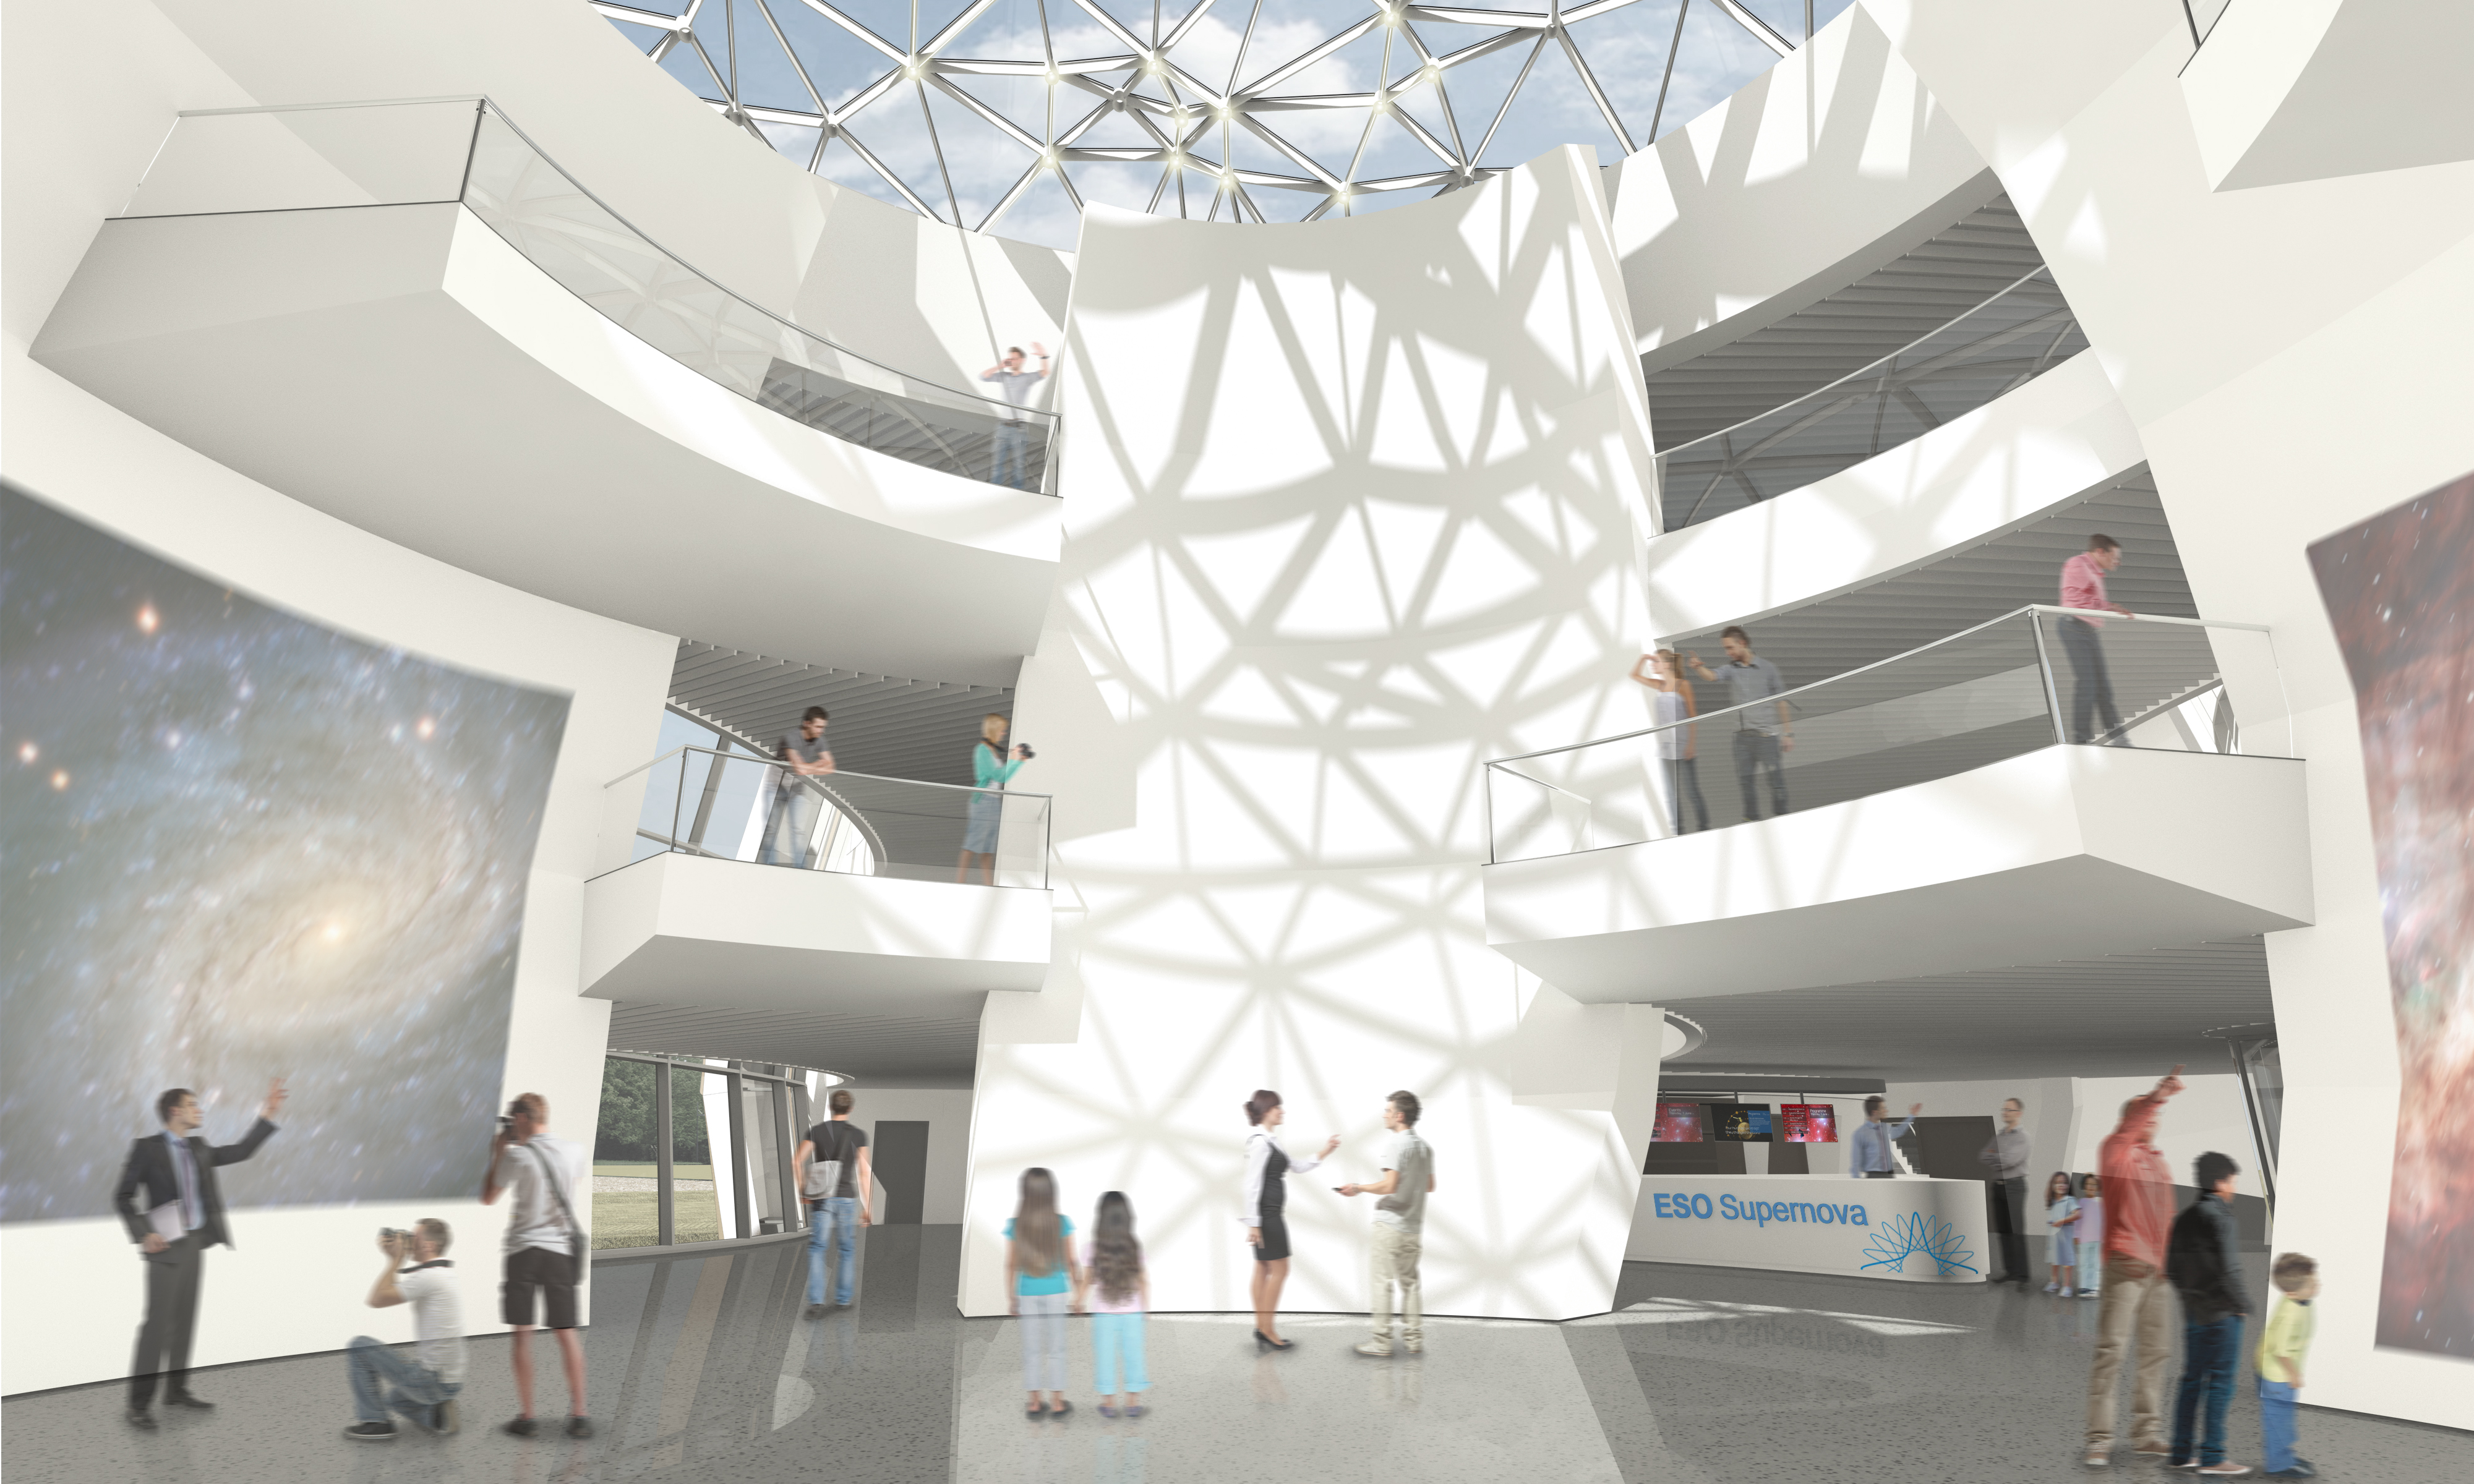

Artist’s impression of ESO Supernova Planetarium & Visitor Centre

The ESO Supernova Planetarium & Visitor Centre will be a showcase for astronomy for the public. It is made possible by a collaboration between the Heidelberg Institute for Theoretical Studies (HITS) and ESO. The Klaus Tschira Stiftung (KTS), a German foundation that supports the natural sciences, mathematics and computer science, offered to fully fund the construction and ESO will run the facility. The striking building was designed by the architects bernhardt + partner.

Credit: Architekten Bernhardt + Partner (www.bp-da.de)